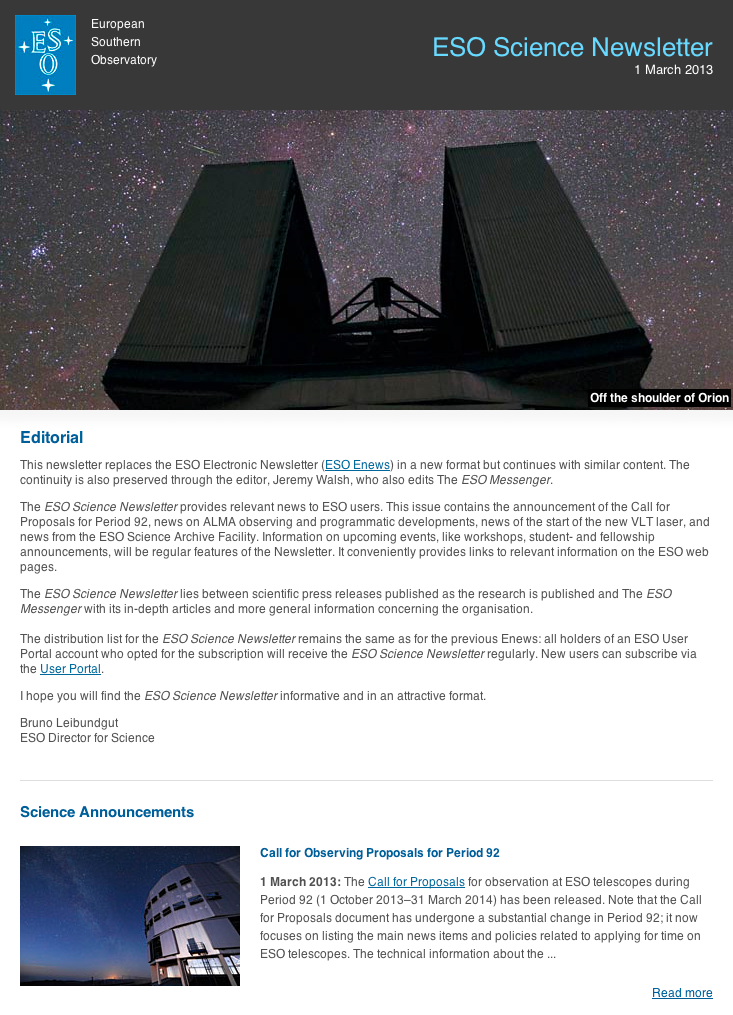

ESO Science Newsletter — March 2013

Screenshot of the ESO Science Newsletter, March 2013. Read more about the ESO Newsletters on this link.

Credit: ESO